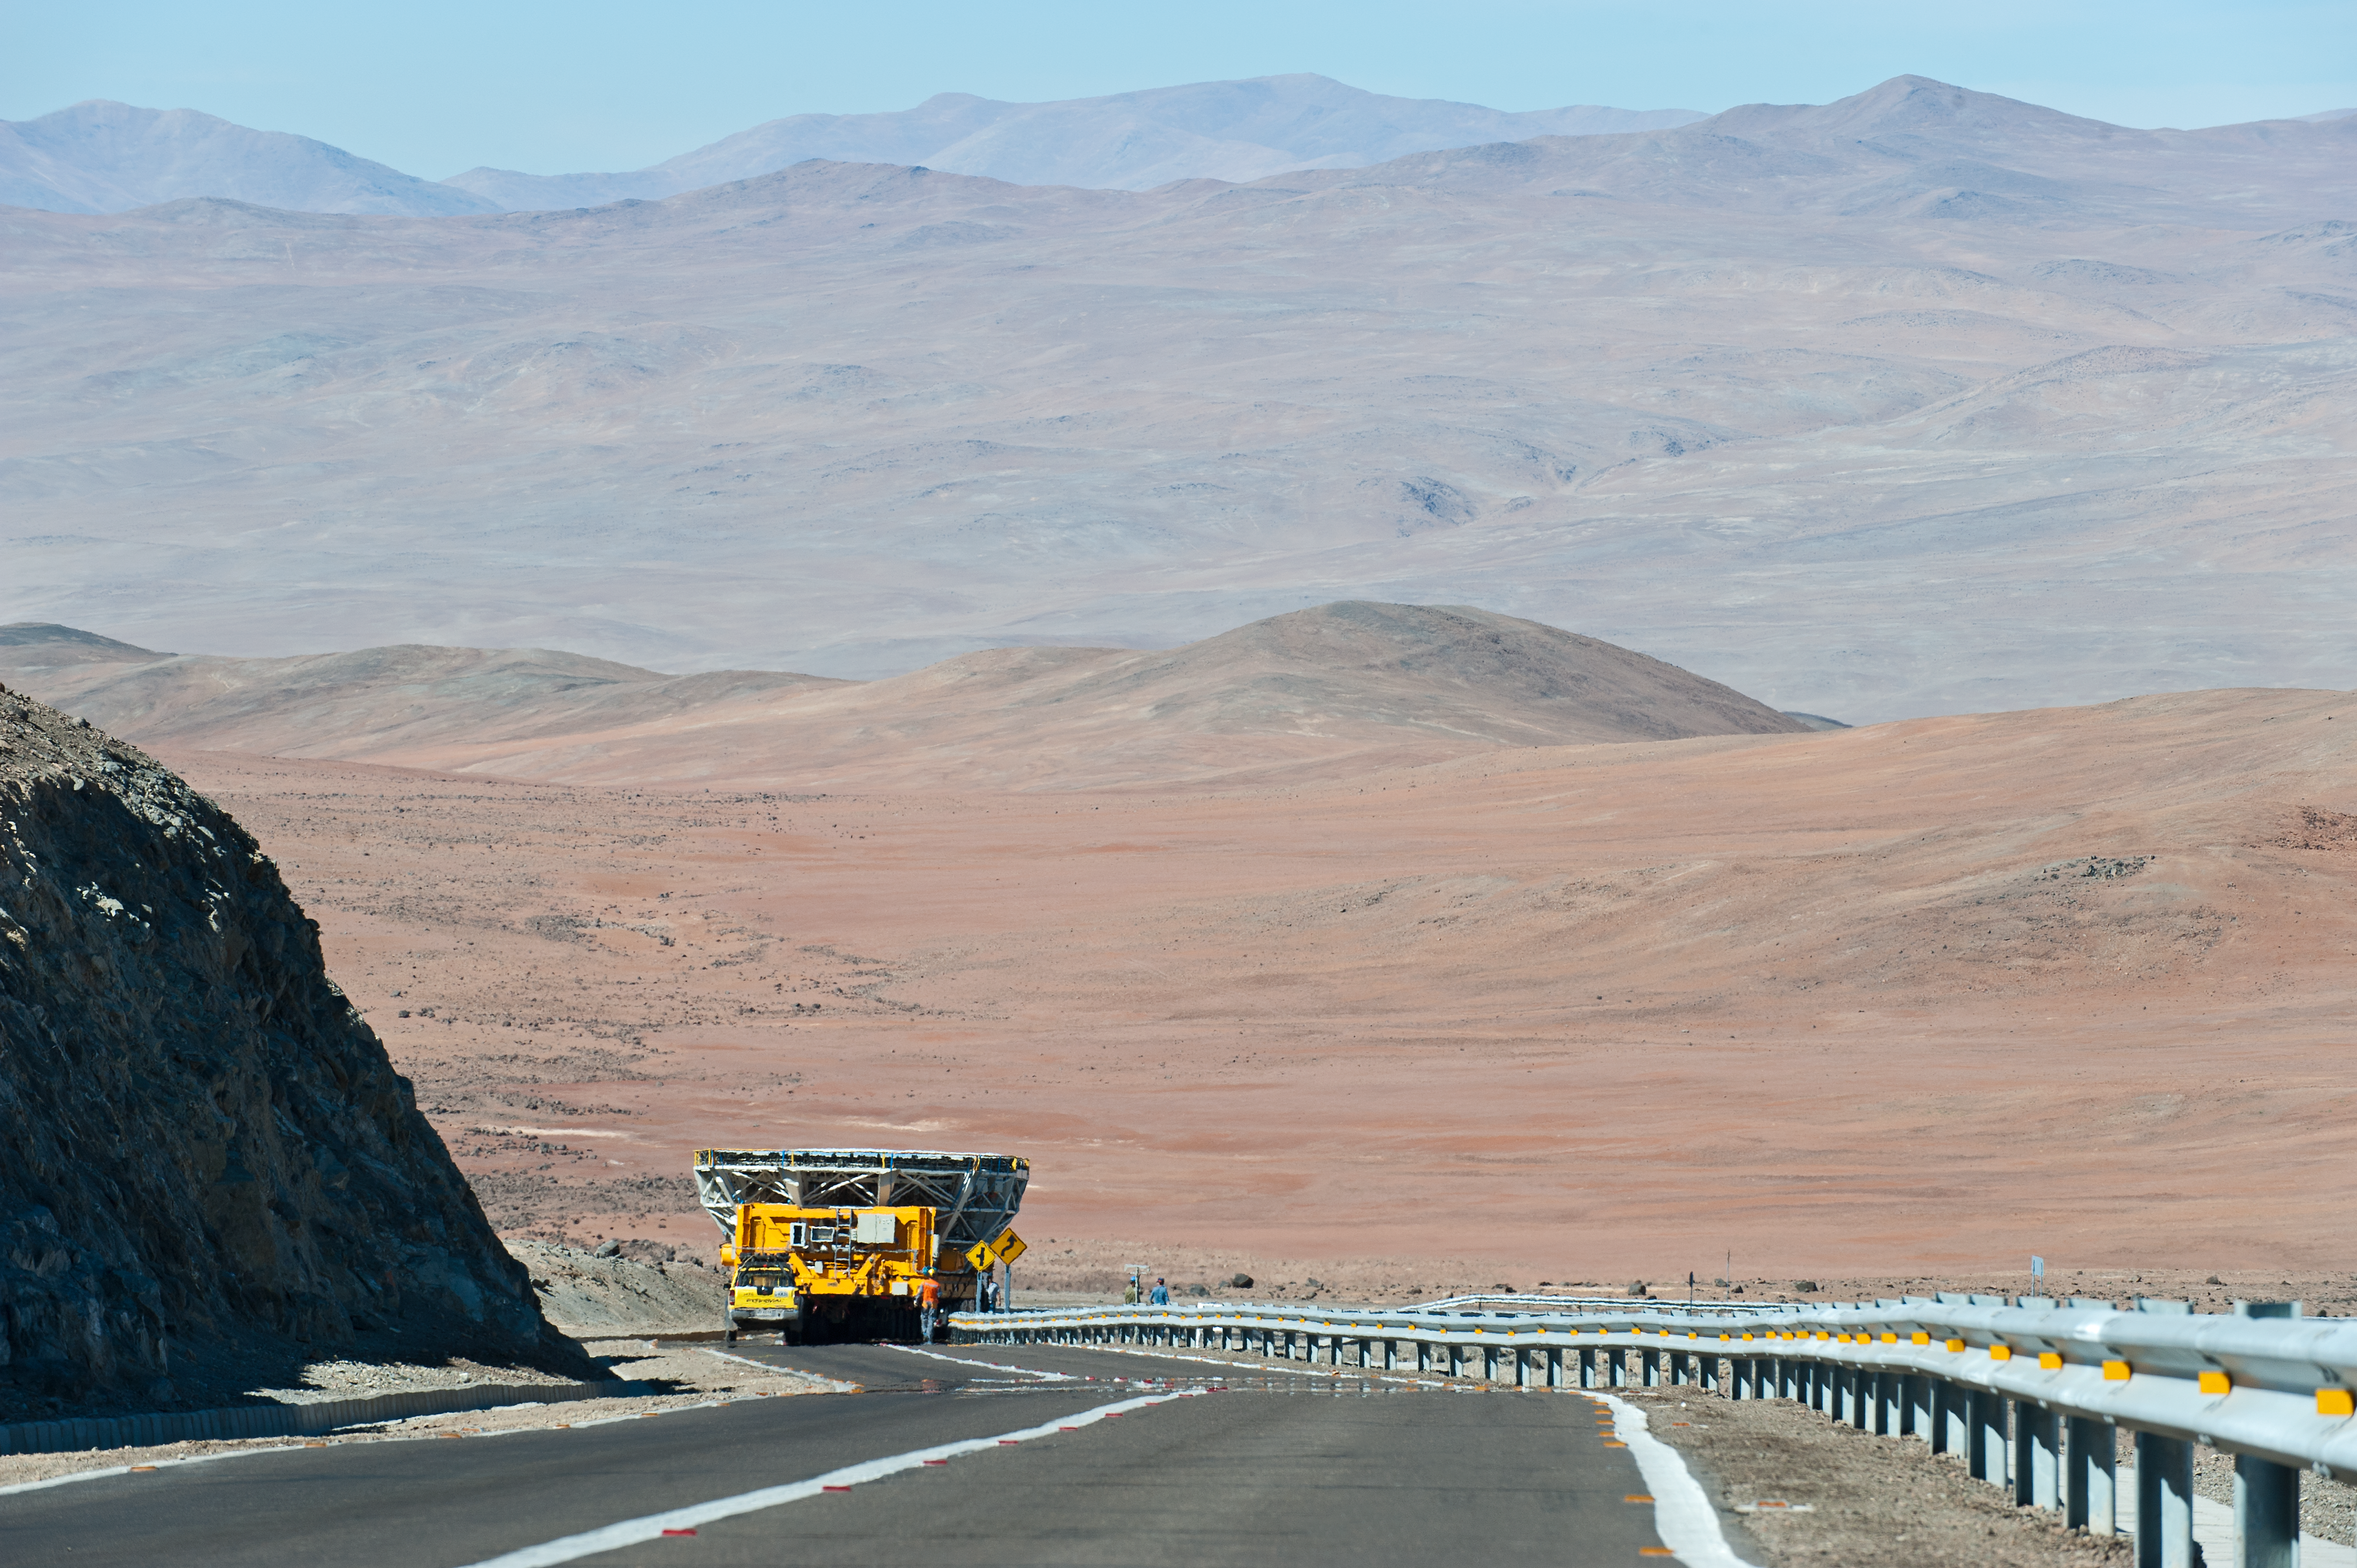

UT4 cell on the move

Transporting a cell to the low site for recoating.

Credit: ESO/Max Alexander